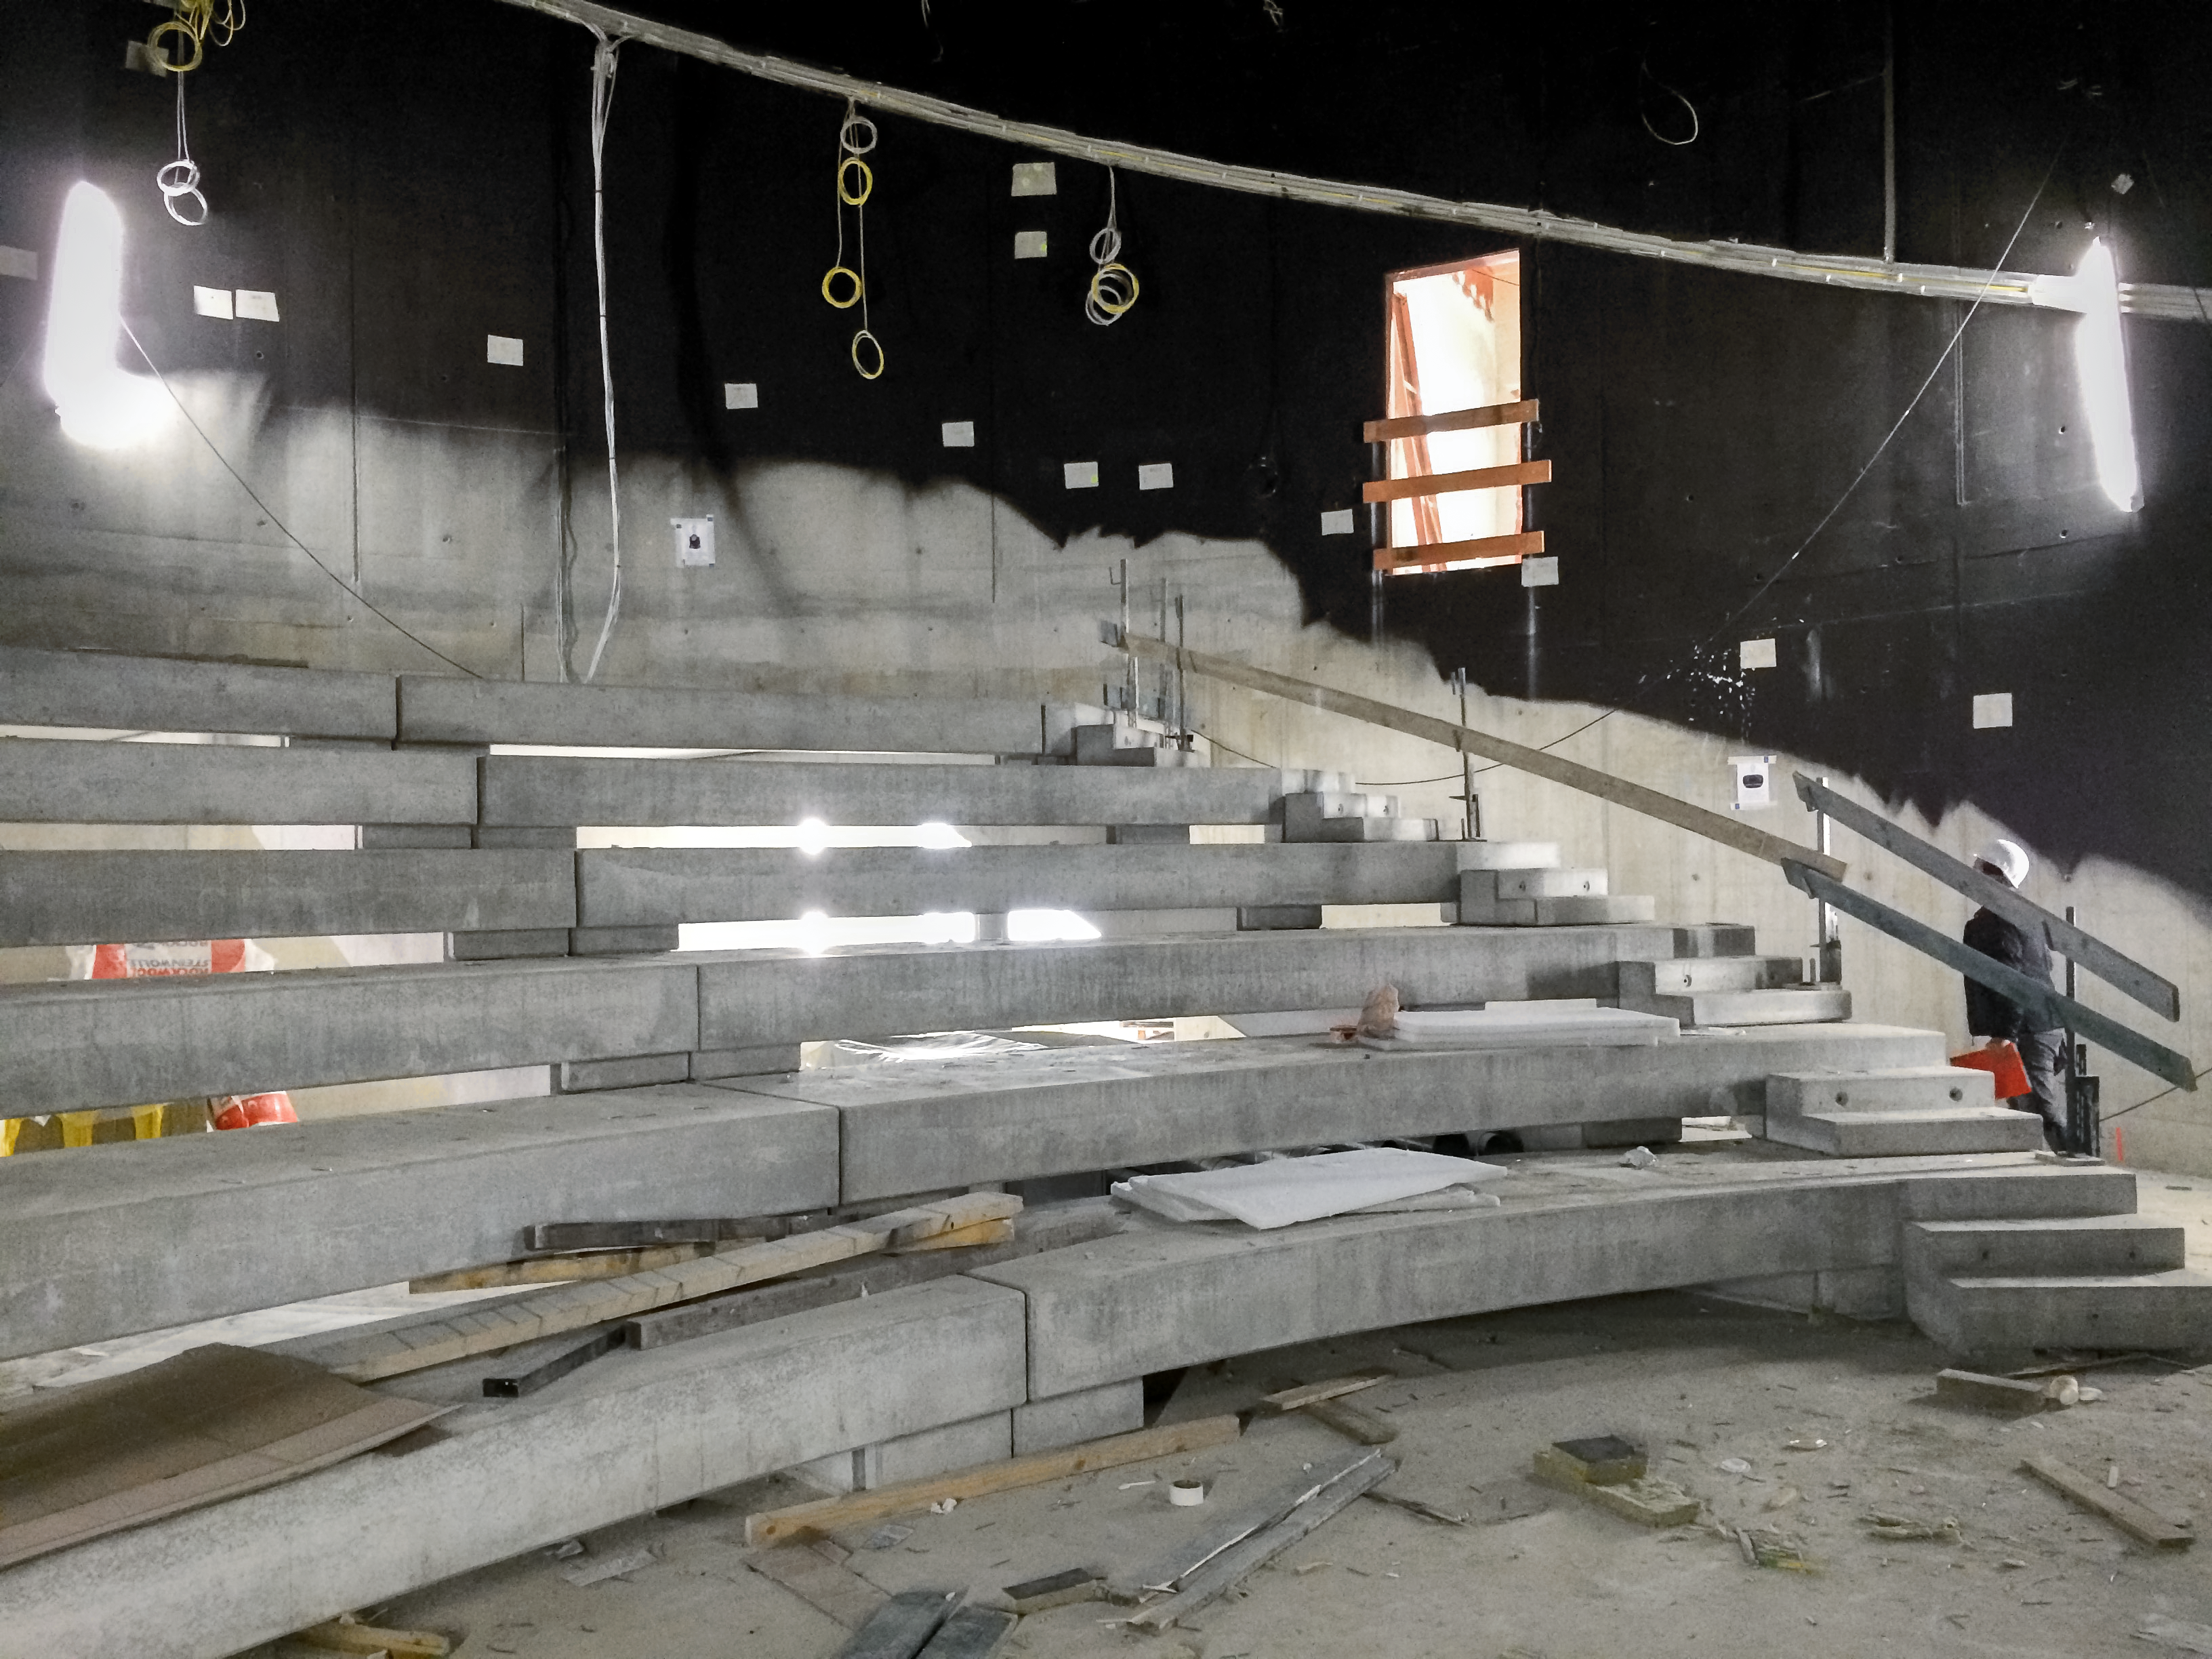

Construction of the seating

Construction of the planetarium seating in the ESO Supernova Planetarium & Visitor Centre.

Credit: Architekten Bernhardt + Partner (www.bp-da.de)